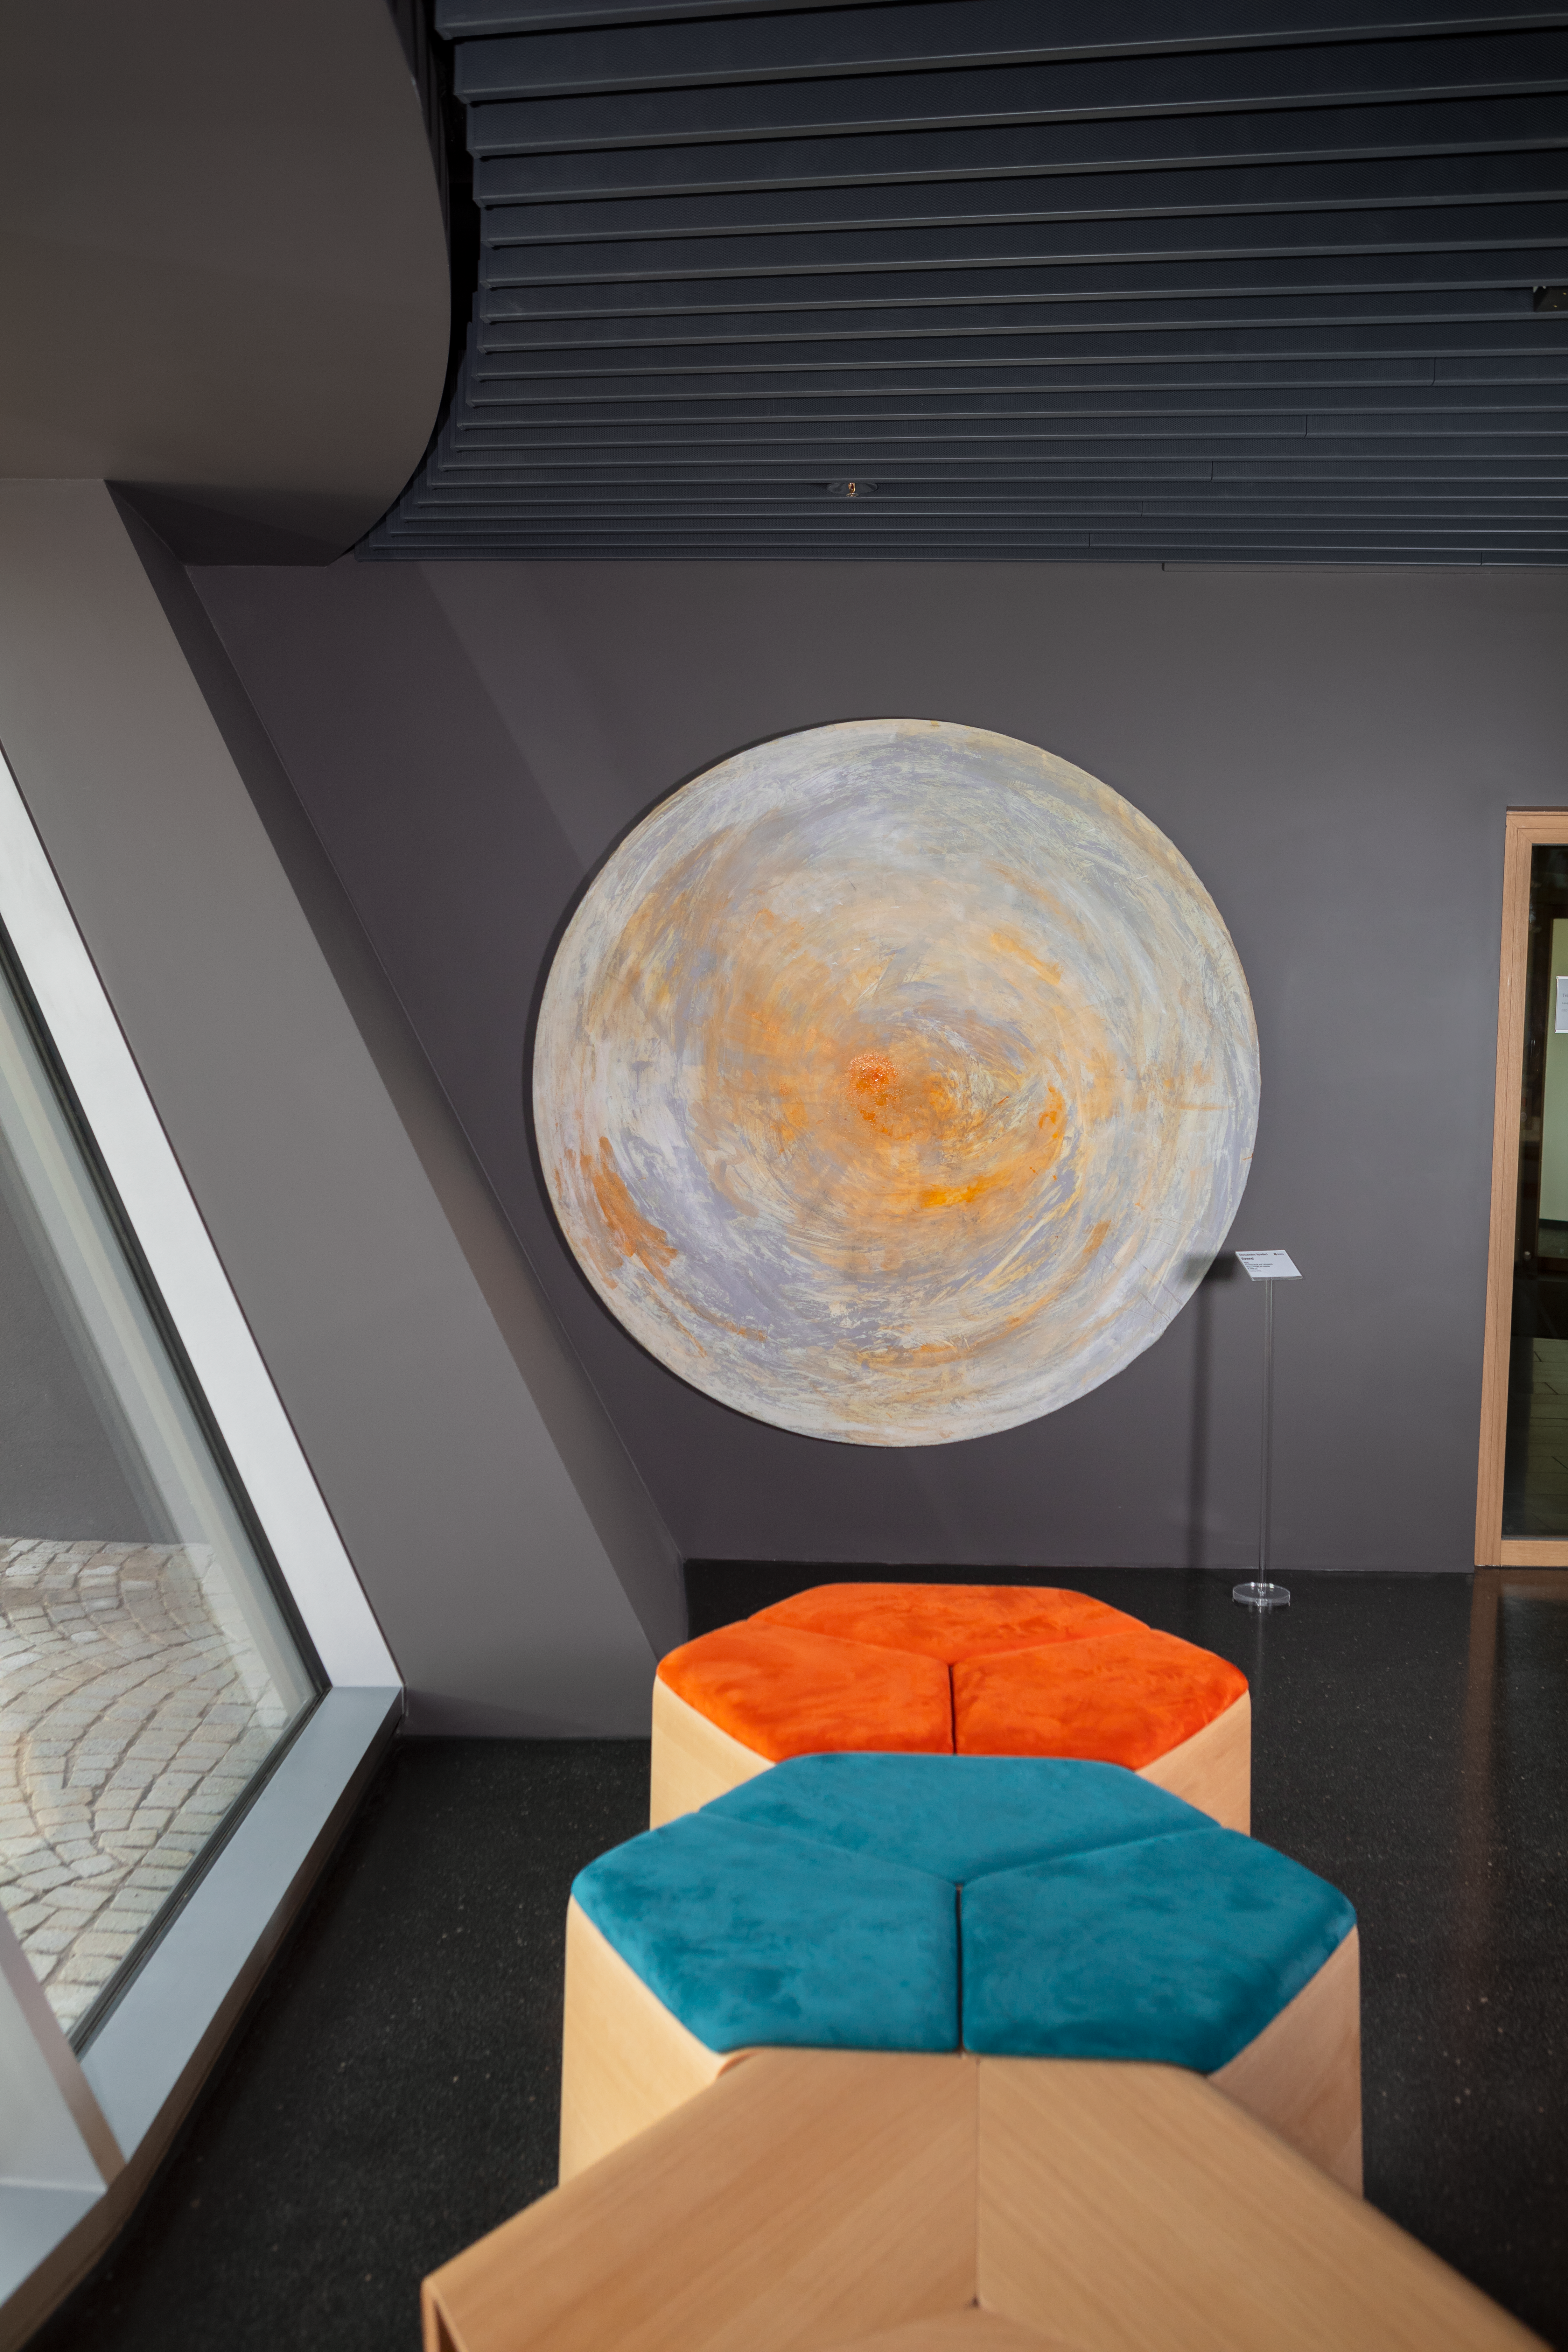

Canvas planet

This canvas, reminiscent of the clouds of the gas giant Jupiter, is an artwork from Italian artist Alessandro Spadari displayed in the ESO Supernova Planetarium & Visitor Centre as part of the Our Place in Space exhibition.

The exhibition will be on display from 17 May to 2 September 2018 and will showcase art and science inspired by the spectacular images of the NASA/ESA Hubble Space Telescope.

Credit: ESO/M. Zamani